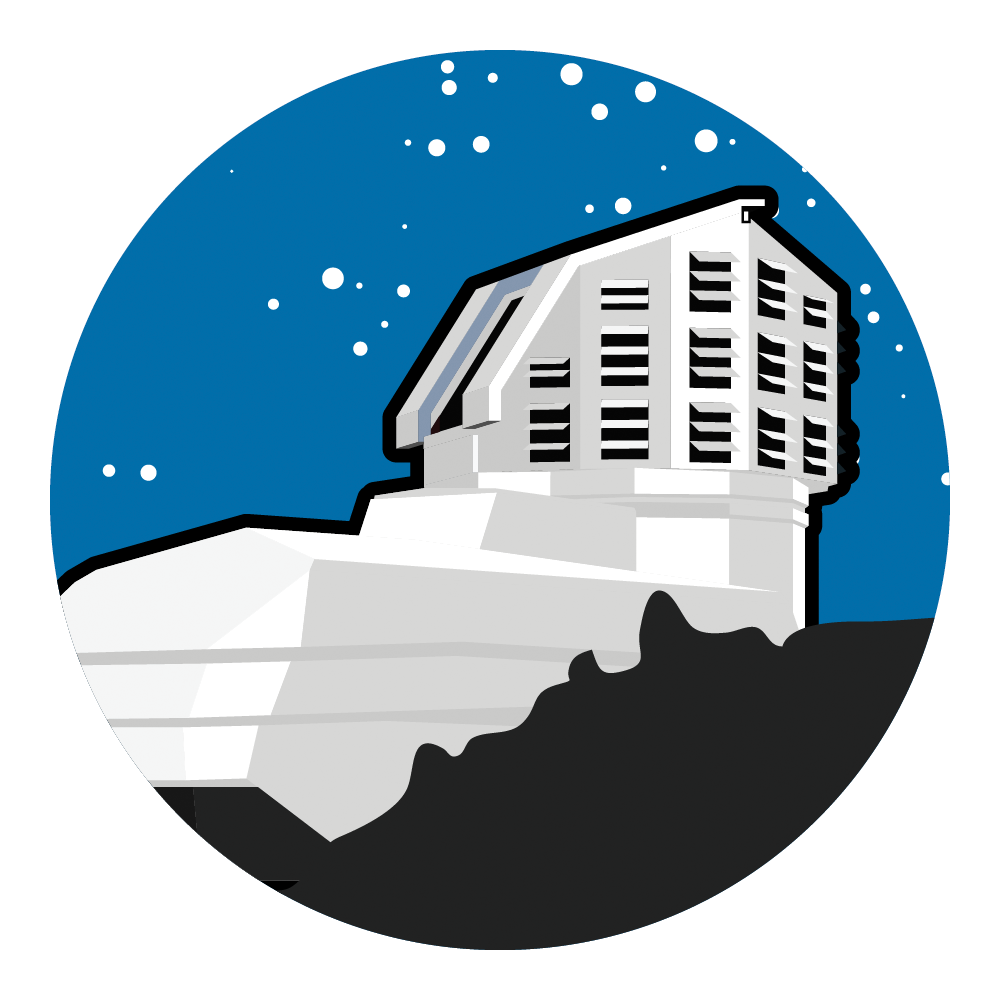

Rubin Observatory at Night Icon

An illustration of Rubin Observatory at night.

Credit: RubinObs/NOIRLab/SLAC/NSF/DOE/AURA/J. Pinto